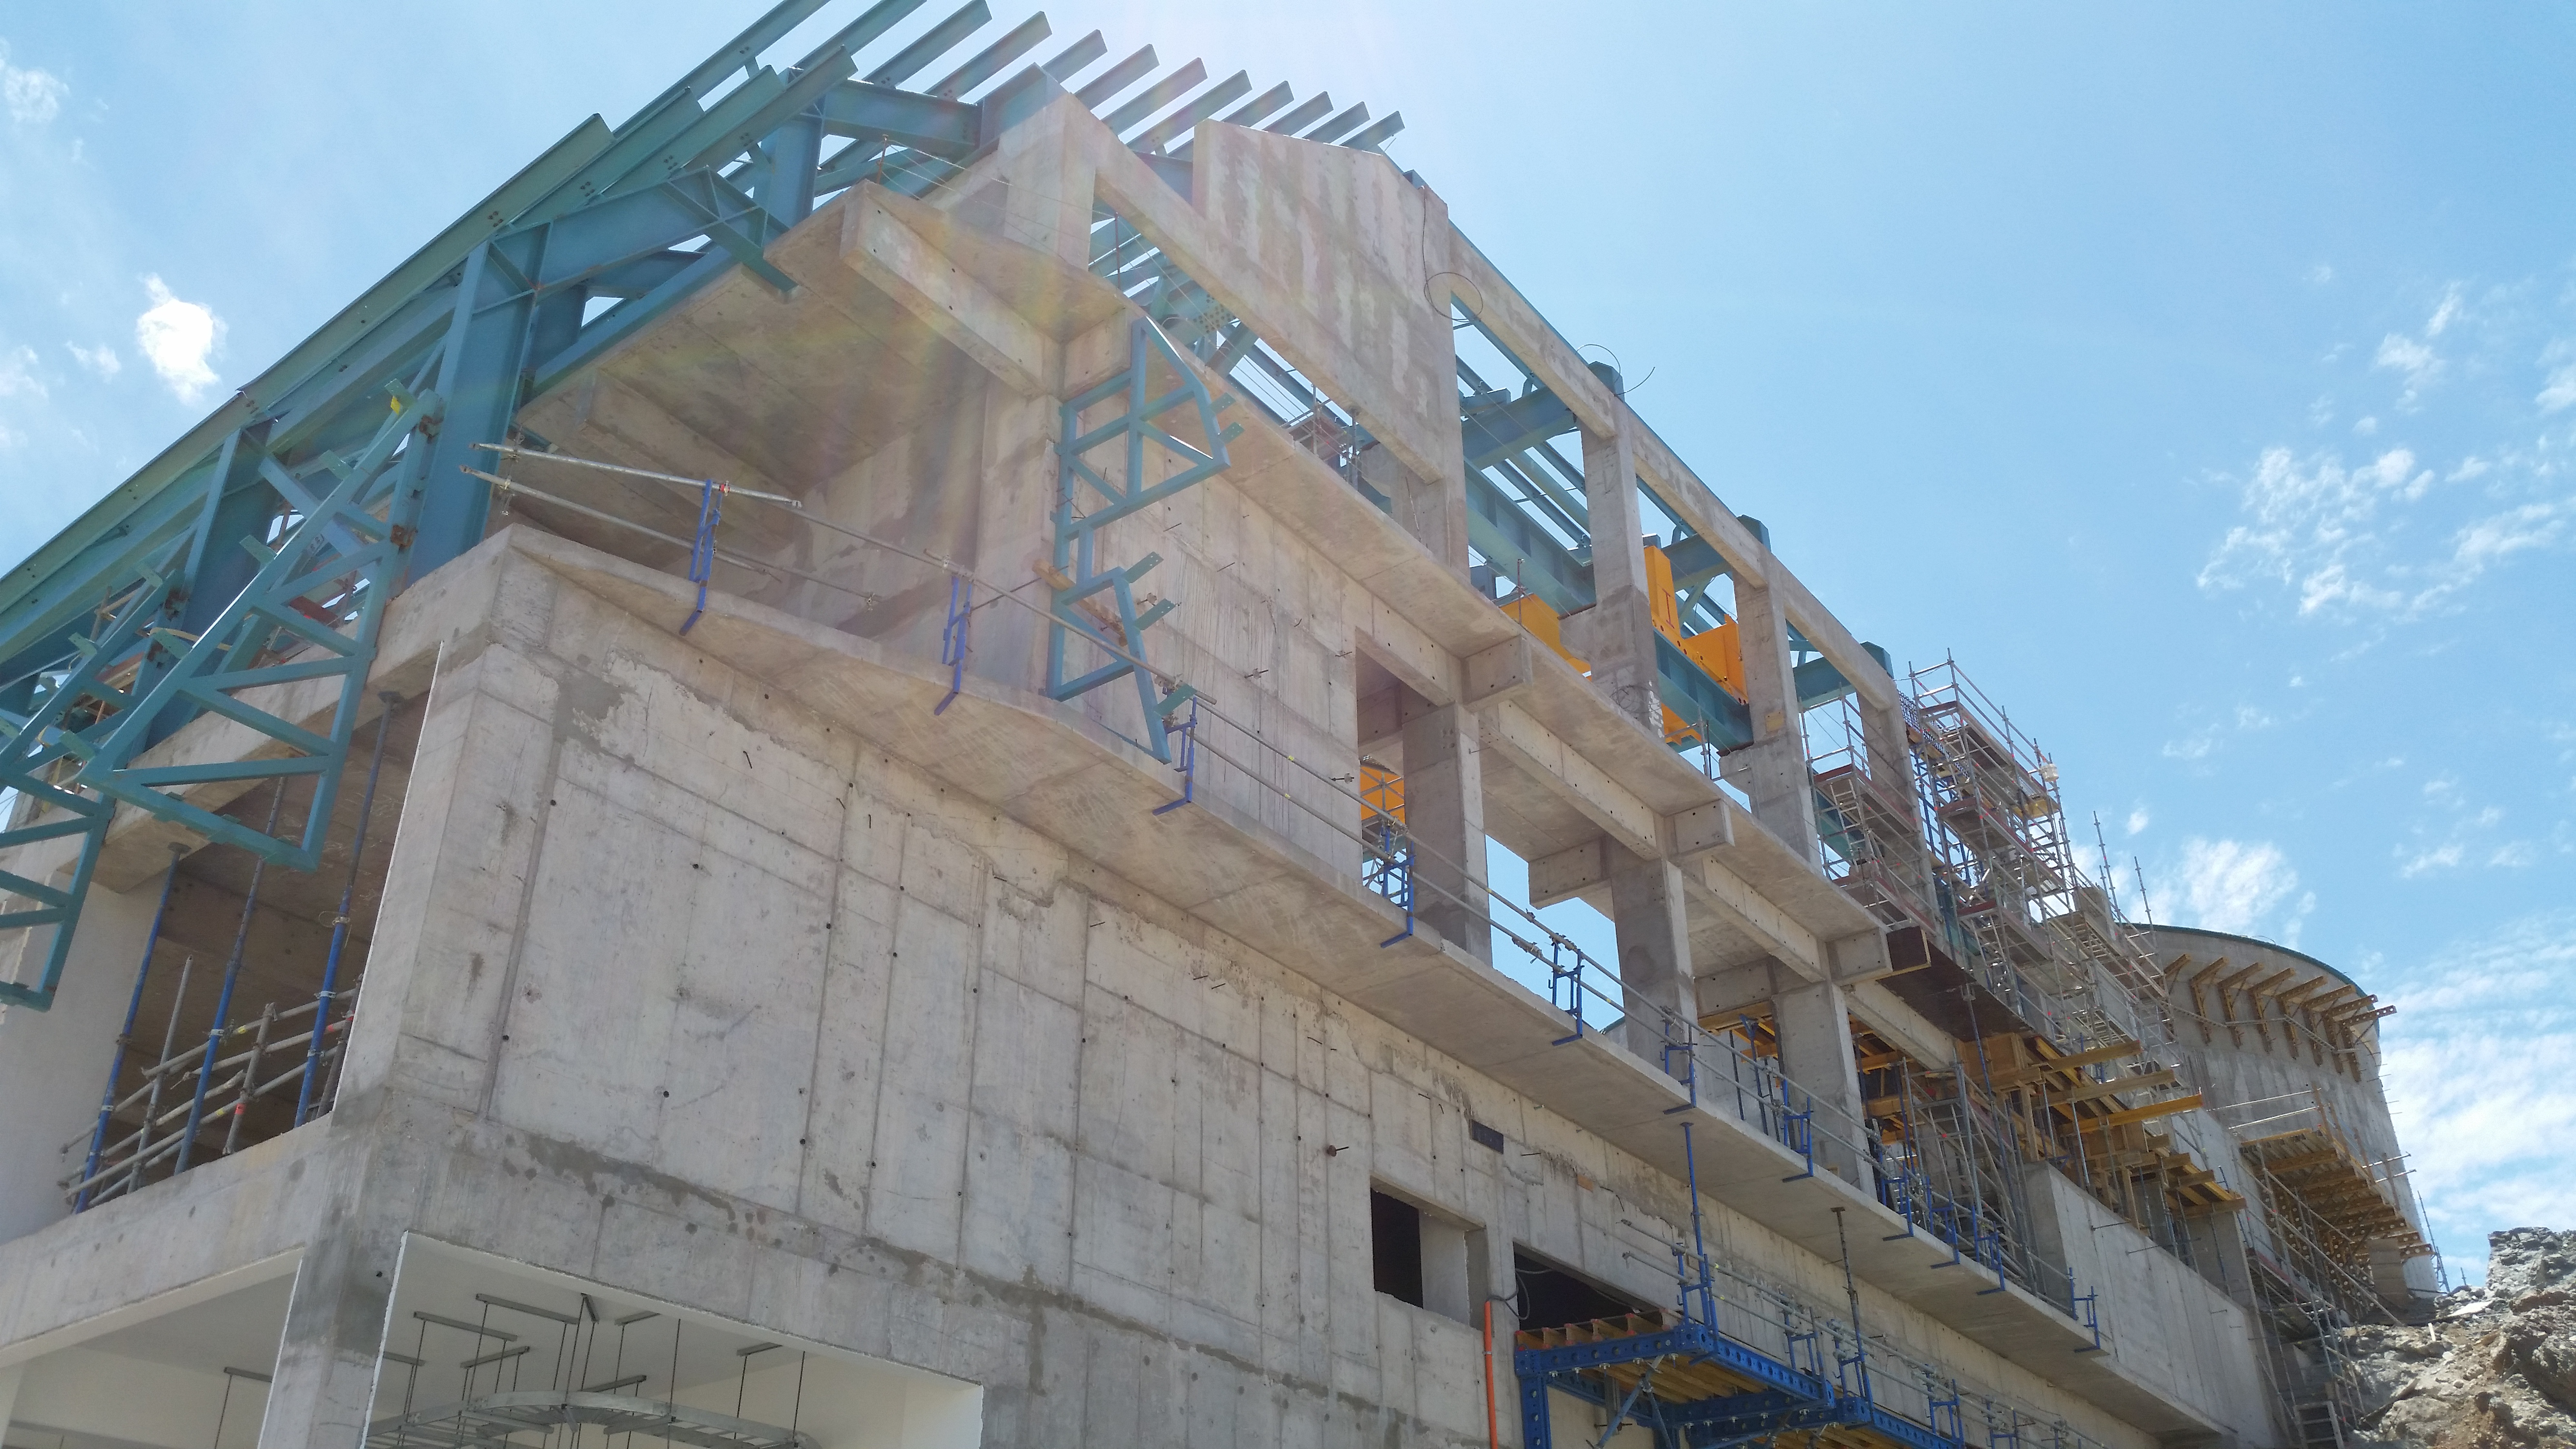

The state of construction, January 6, 2017.

The state of construction, January 6, 2017.

Credit: Rubin Observatory/NSF/AURA